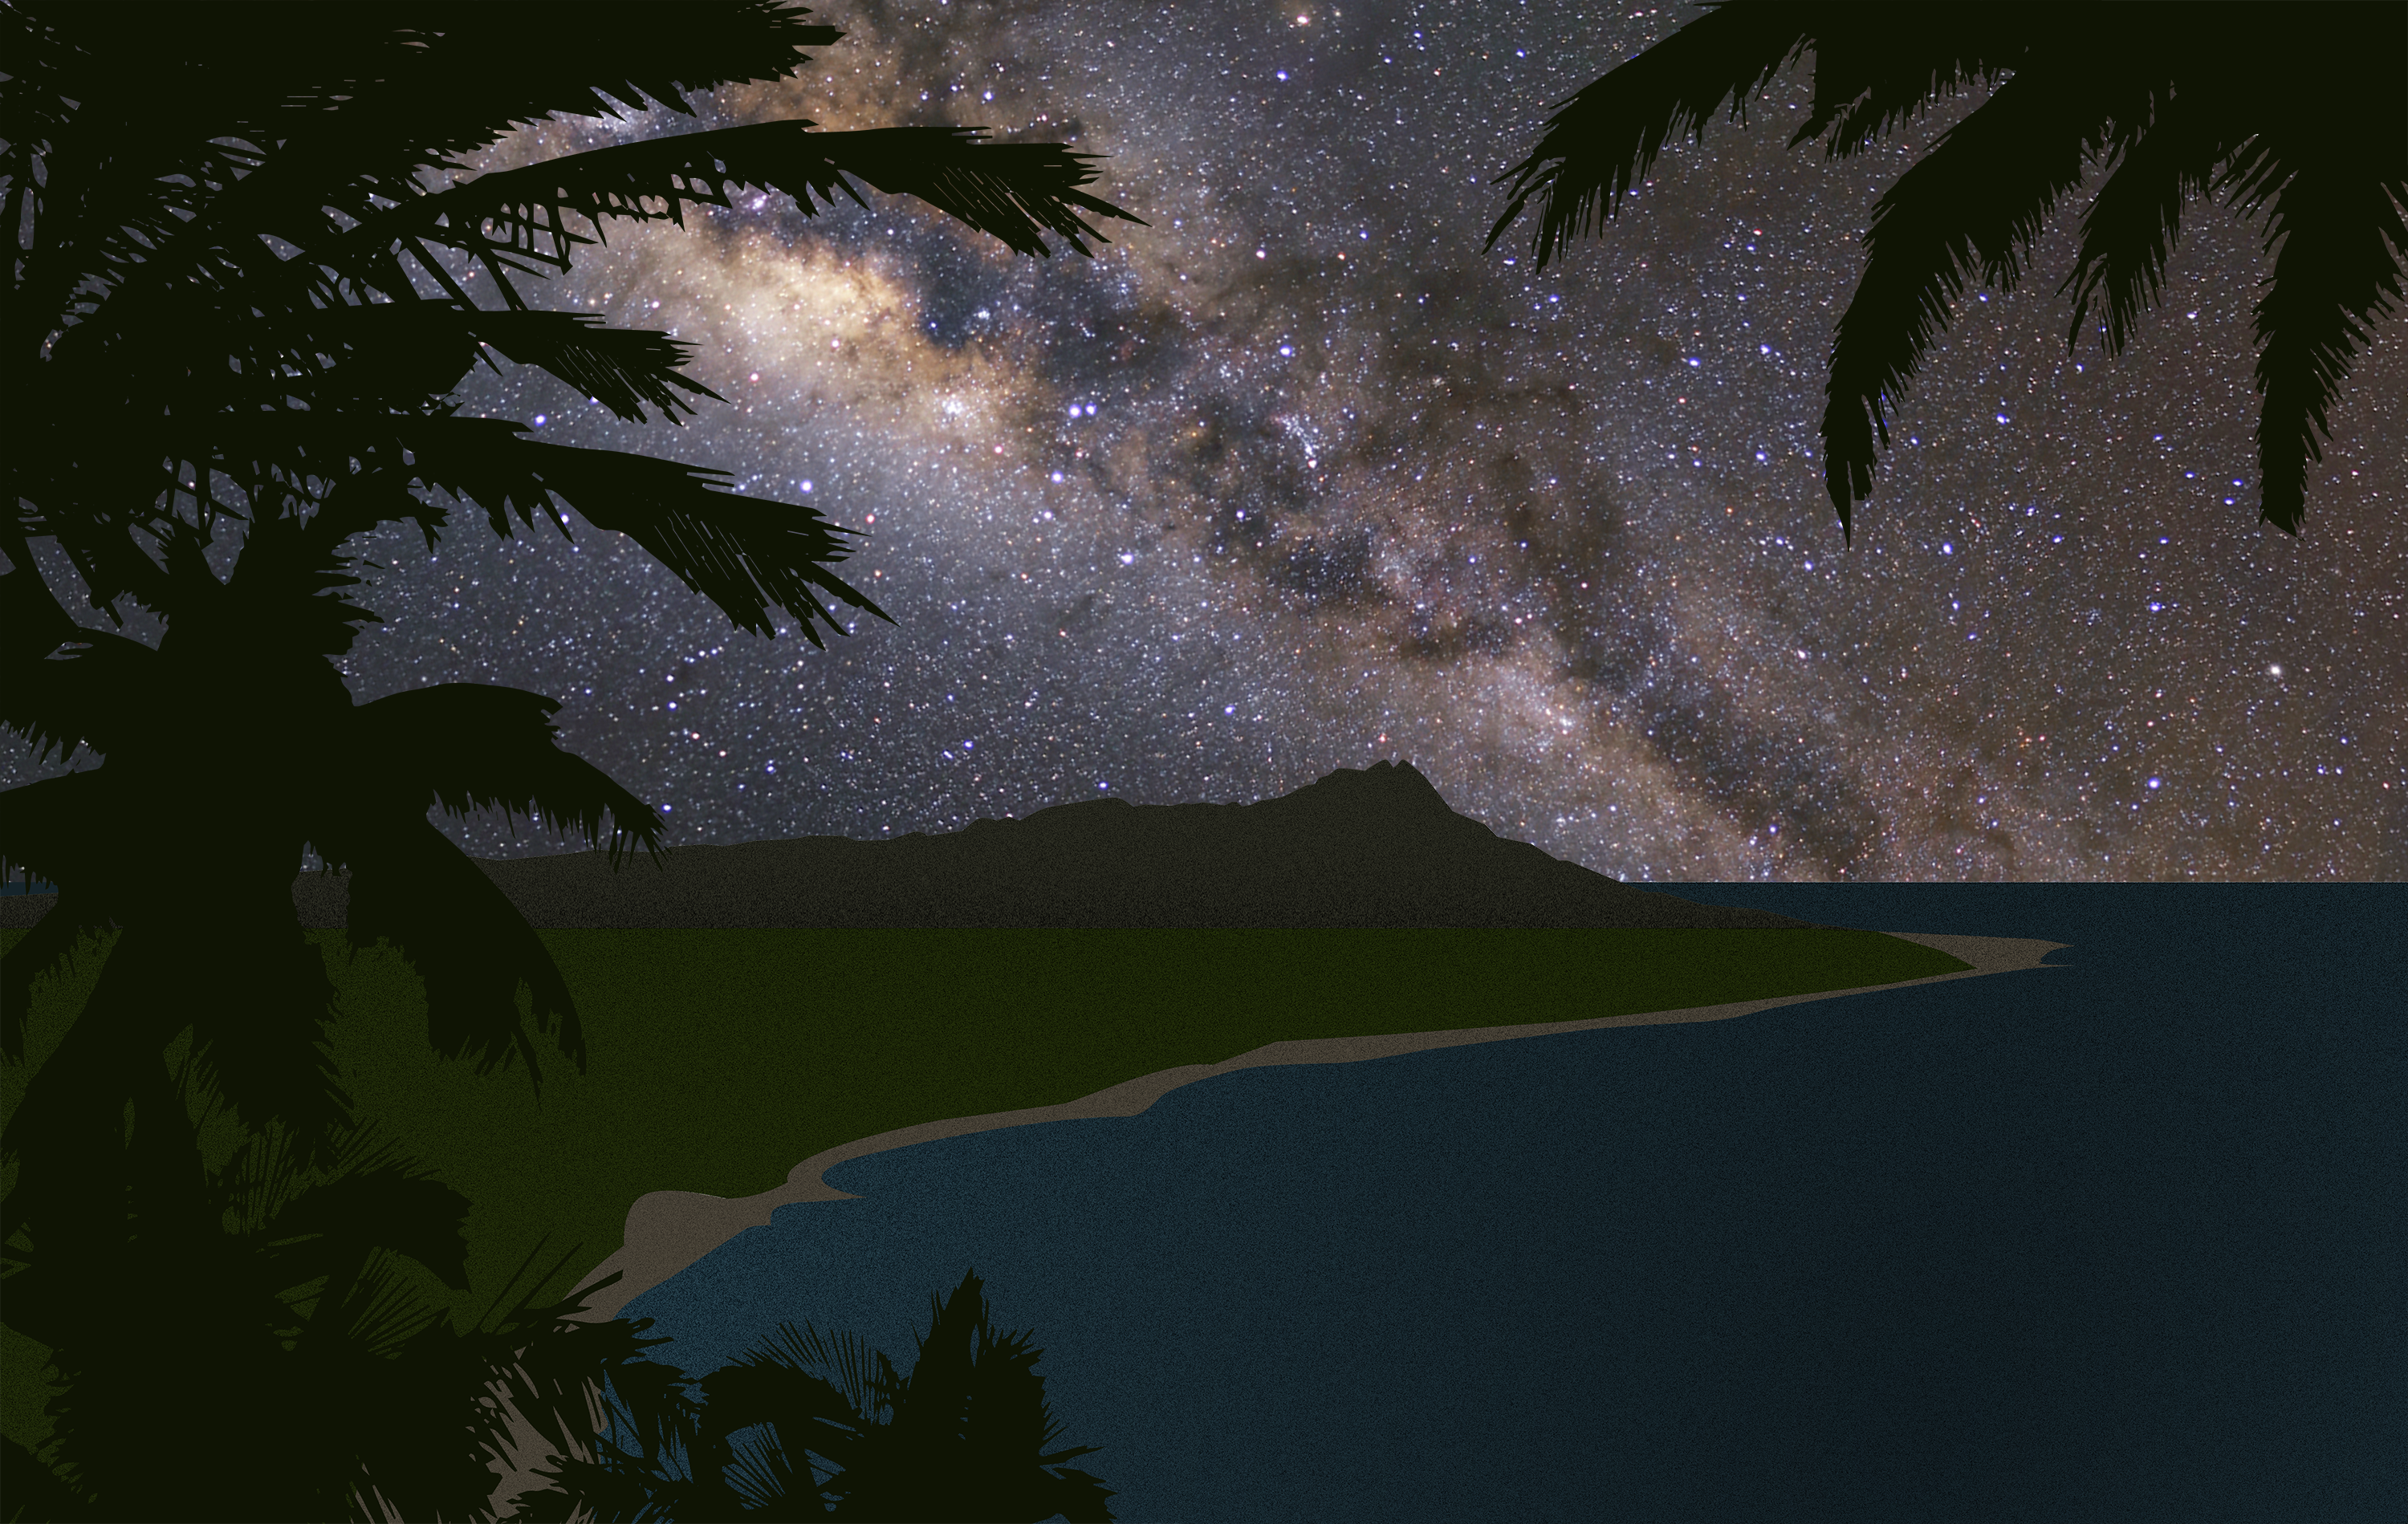

Hawai‘i Night Sky (artist's impression)

This is an artist's impression showing the Milky Way over Hawaii.

Credit: IAU